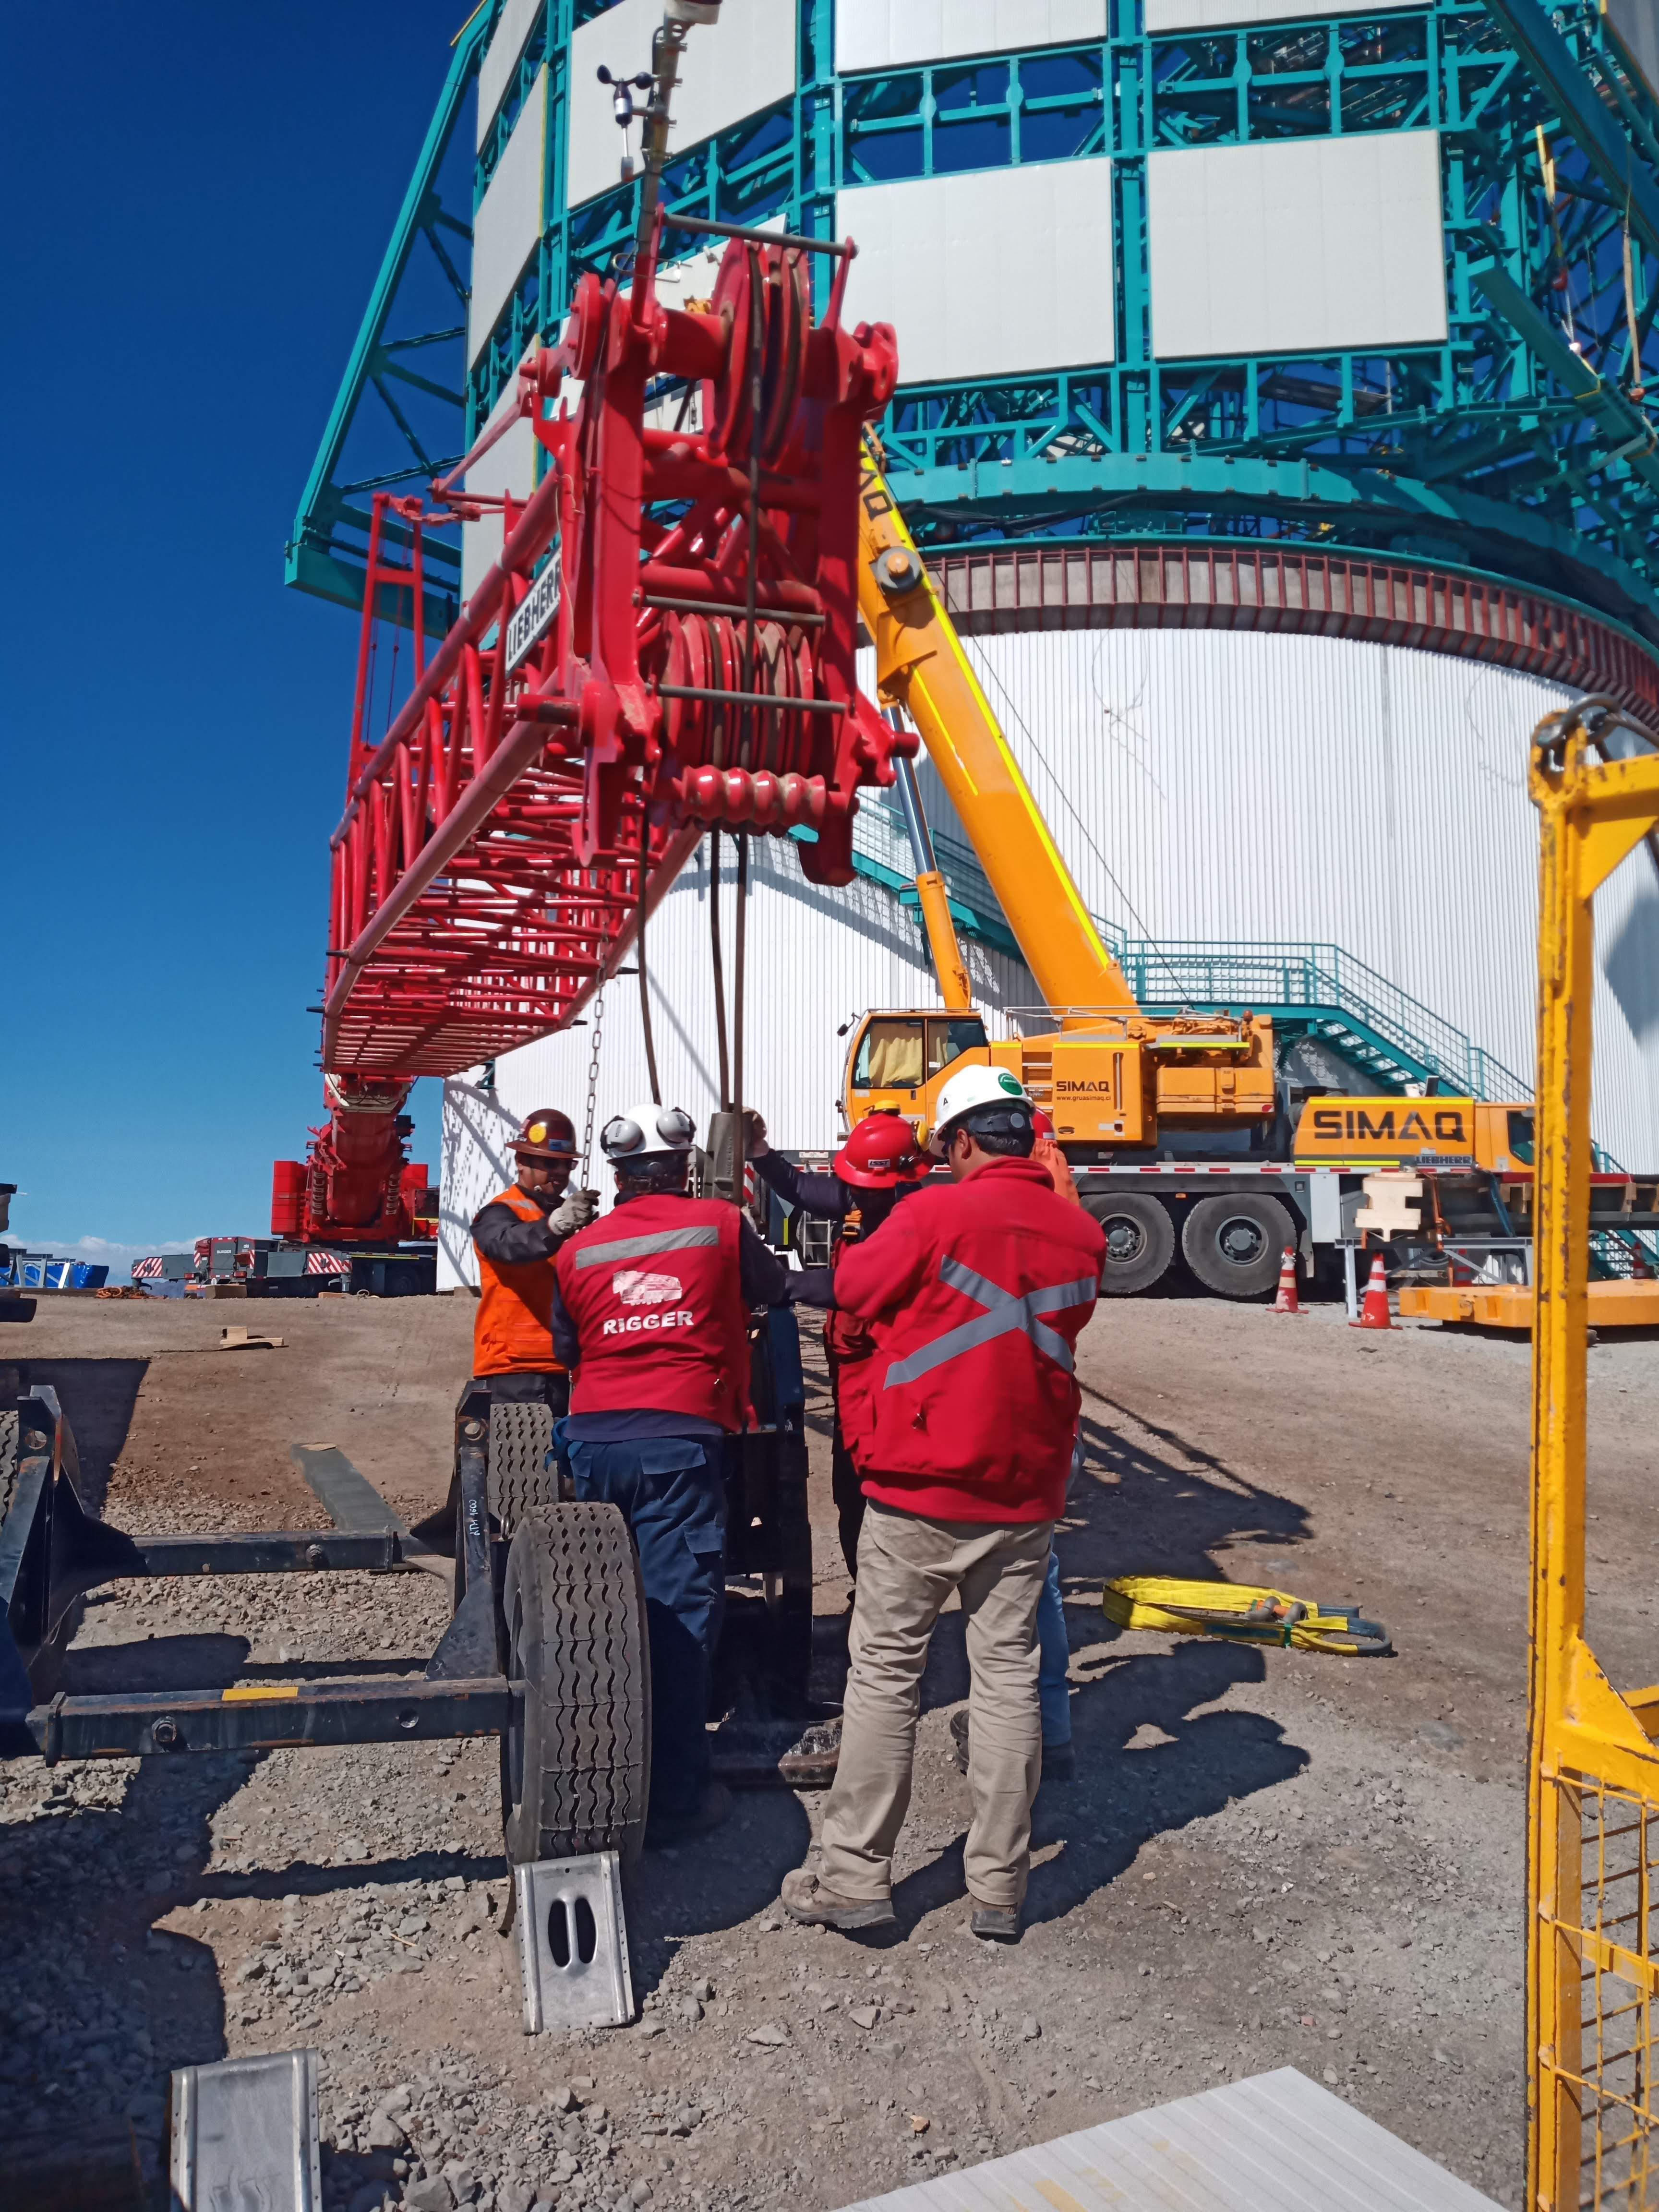

Arrival of 500 t Crane

A huge new crane has arrived on Cerro Pachón—one of the biggest cranes available in Chile! This crane will be used to lift and place heavy loads like the LSST azimuth ring segments and the supports for the Telescope Mount Assembly (TMA).

Credit: Rubin Observatory/NSF/AURA